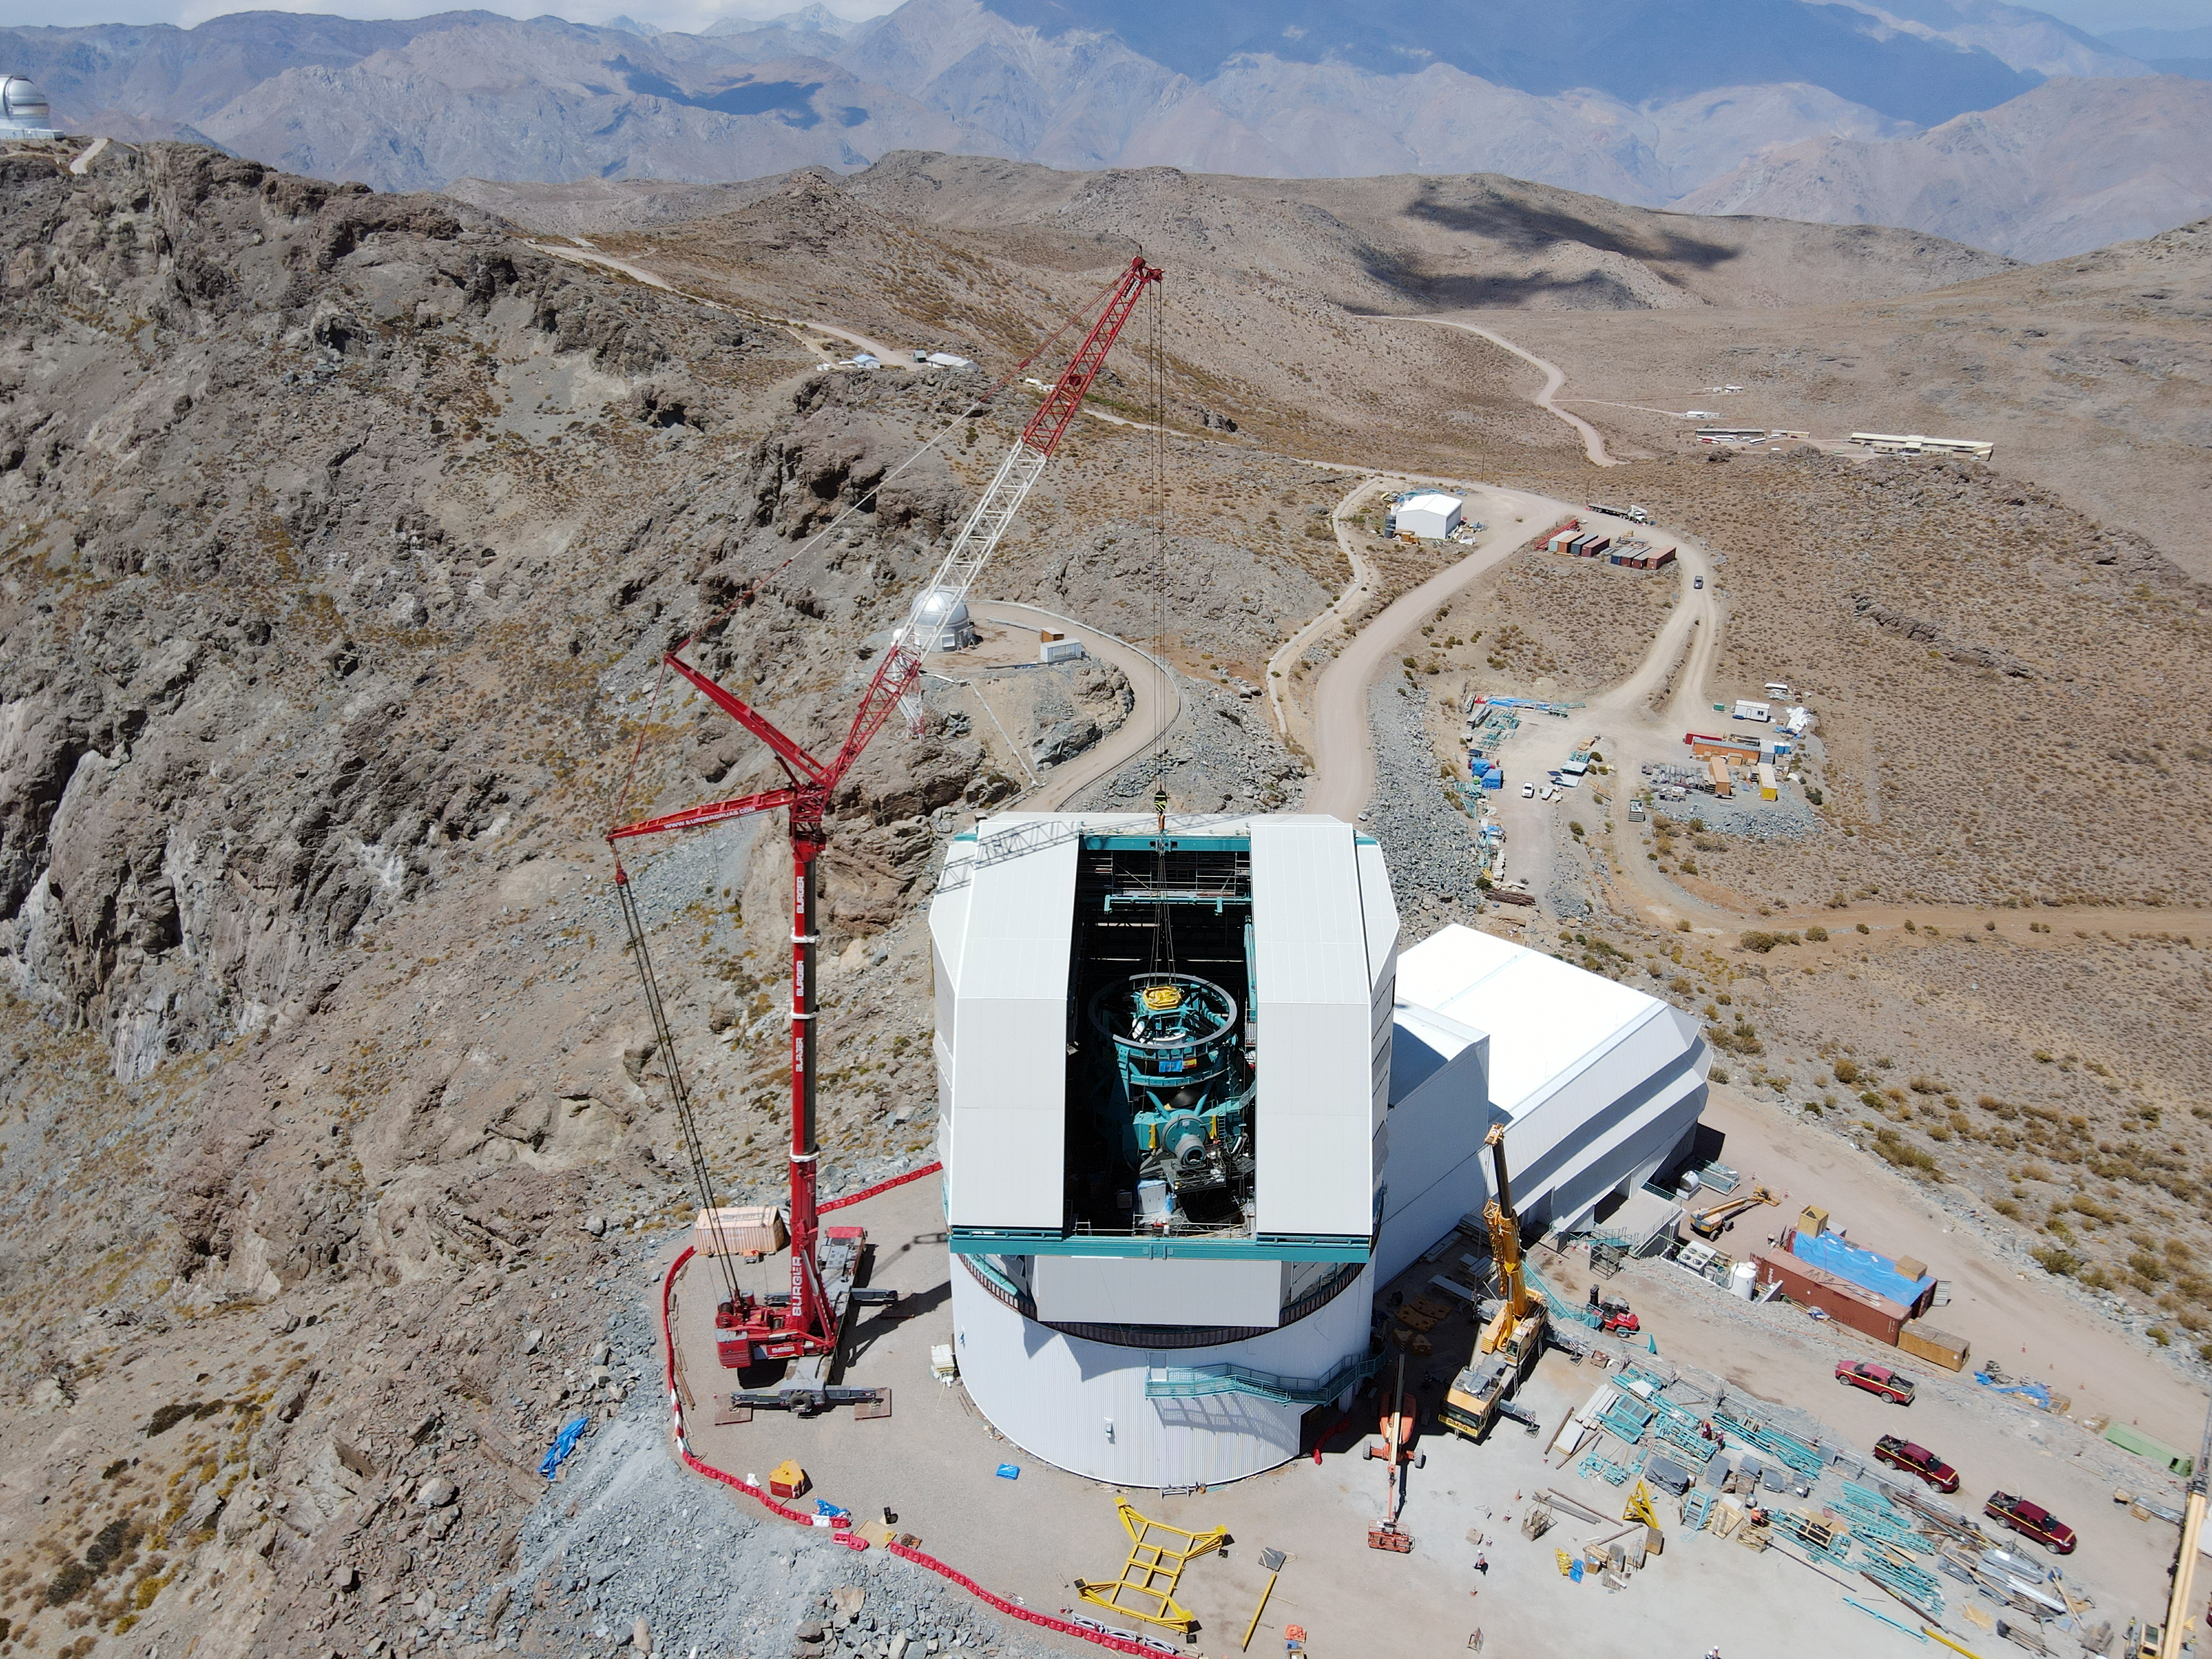

The Rubin Top-End Assembly in March 2021

The Top-End Assembly (TEA) for the Telescope Mount Assembly (TMA) was lifted by crane into the observatory dome and installed on the TMA on March 2nd. The task was completed successfully and was a highly celebrated milestone for Rubin Observatory;

Credit: Rubin Obs/NSF/AURA